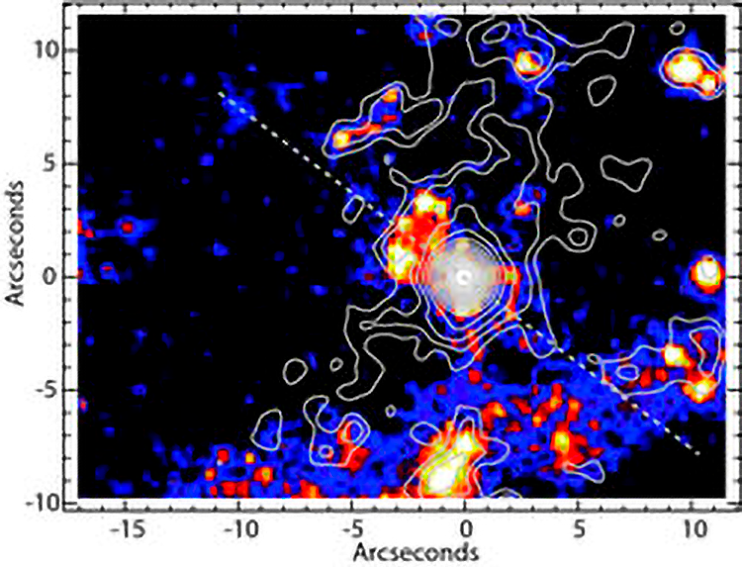

Small Warm Doughnut Feeds Theories of Extragalactic Black Holes

The central ~30 arcseconds of the galaxy Centaurus A (one arcsecond ~ 55 light-years). The contours are the mid-infrared emission at 8.8 microns from the Gemini data and processed to highlight the low-level extended emission. The color HST image shows the Paschen-alpha emission from Marconi et al. 2000, ApJ, 528, 276 which primarily traces regions of star formation. The dotted line represents the axis of the powerful radio jet emanating from the supermassive black hole perpendicular to the torus.

Credit: NOIRLab